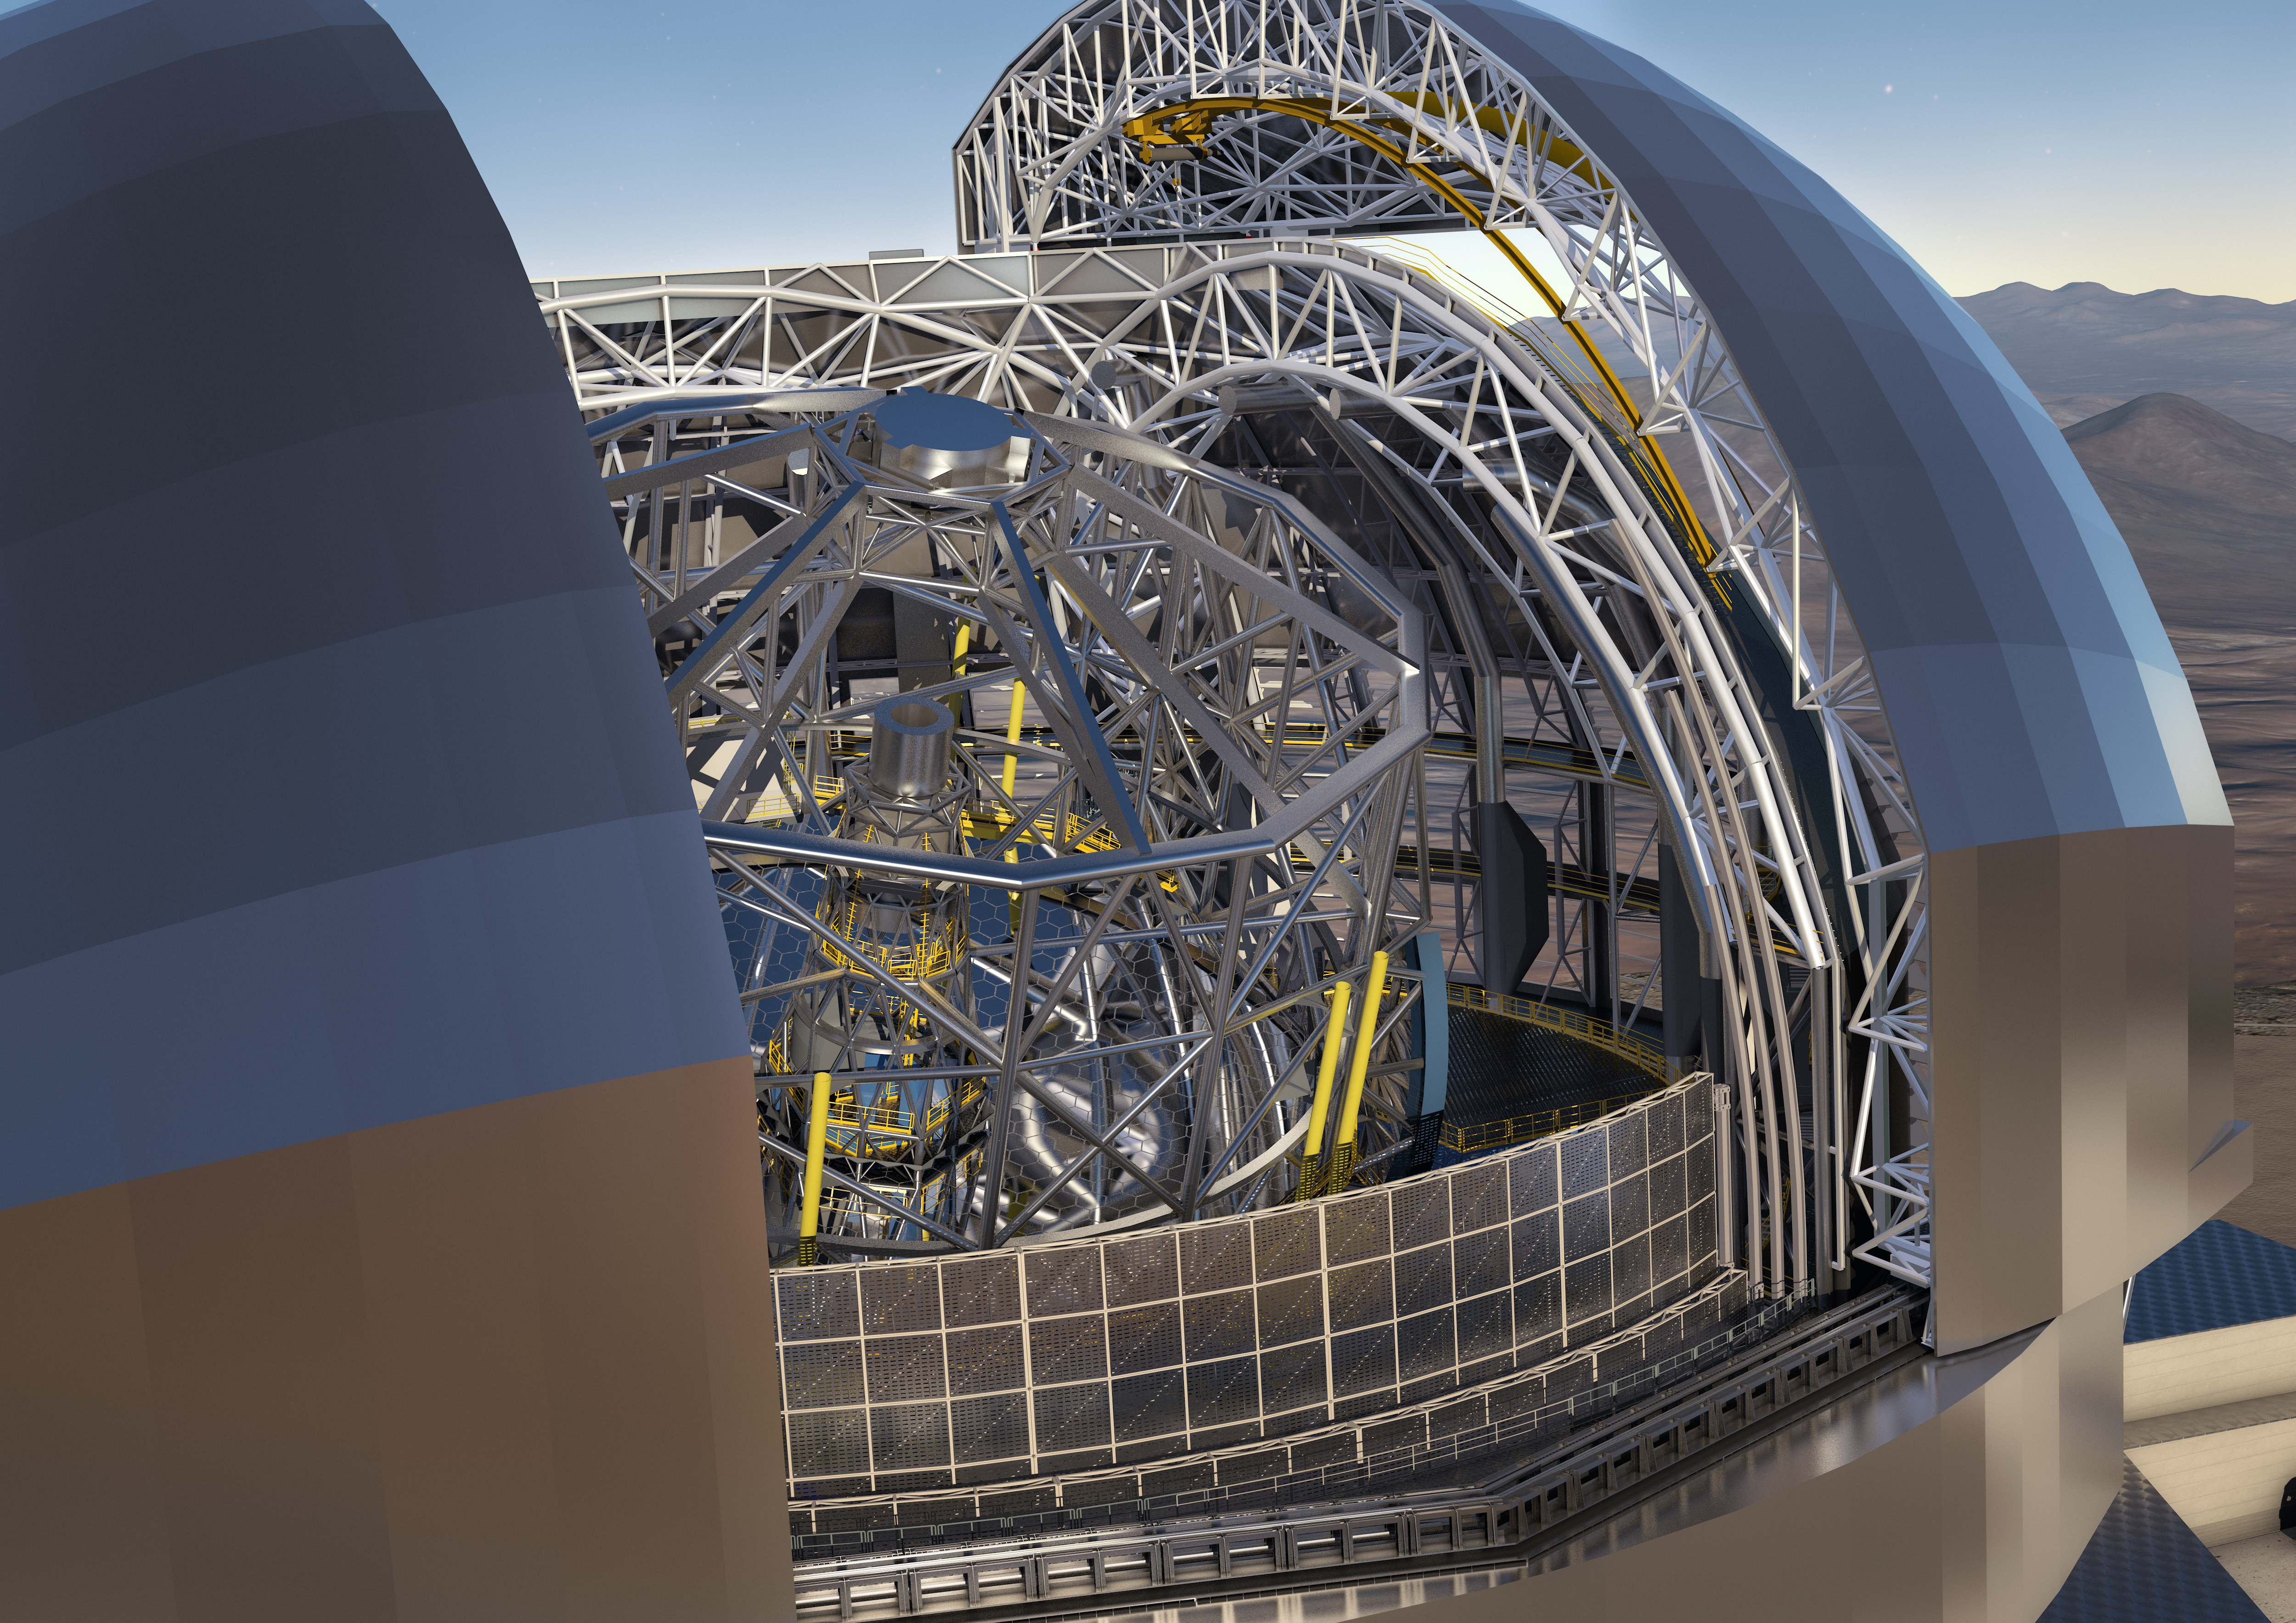

ESO signs largest ever ground-based astronomy contract for E-ELT dome and telescope structure

At a ceremony in Garching bei München, Germany on 25 May 2016, ESO signed the contract with the ACe Consortium, consisting of Astaldi, Cimolai and the nominated sub-contractor EIE Group for the dome and telescope structure of the European Extremely Large Telescope (E-ELT). This is the largest contract ever awarded by ESO and the largest ever contract in ground-based astronomy. At this occasion the construction design of the E-ELT was unveiled.

This artist’s rendering of the E-ELT is based on the detailed construction design for the telescope.

Credit: ESO/L. Calçada/ACe Consortium